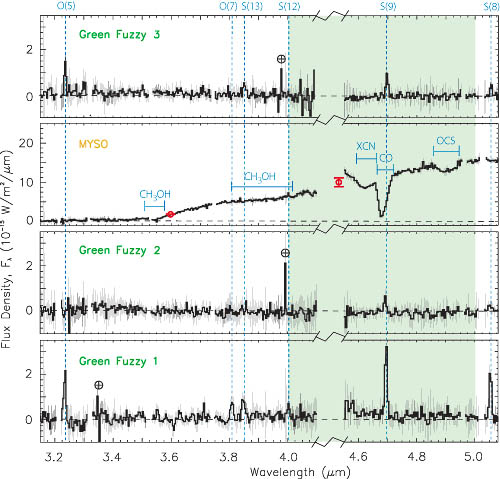

Spectra of three knots of “Green Fuzzy” emission

Spectra of three knots of “Green Fuzzy” emission around the G19.88-0.53 MYSO obtained with NIRI on Gemini North. The shaded area marks the passband of the Spitzer filter and includes the wavelength of the molecular hydrogen transition labeled S(9). This emission line is responsible for the enhanced emission in the Spitzer 4.5 micron band and causes the knots to appear “green.” Additional H2 lines detected in the NIRI spectra are denoted with vertical dashed lines.

Credit: International Gemini Observatory/NOIRLab/NSF/AURA